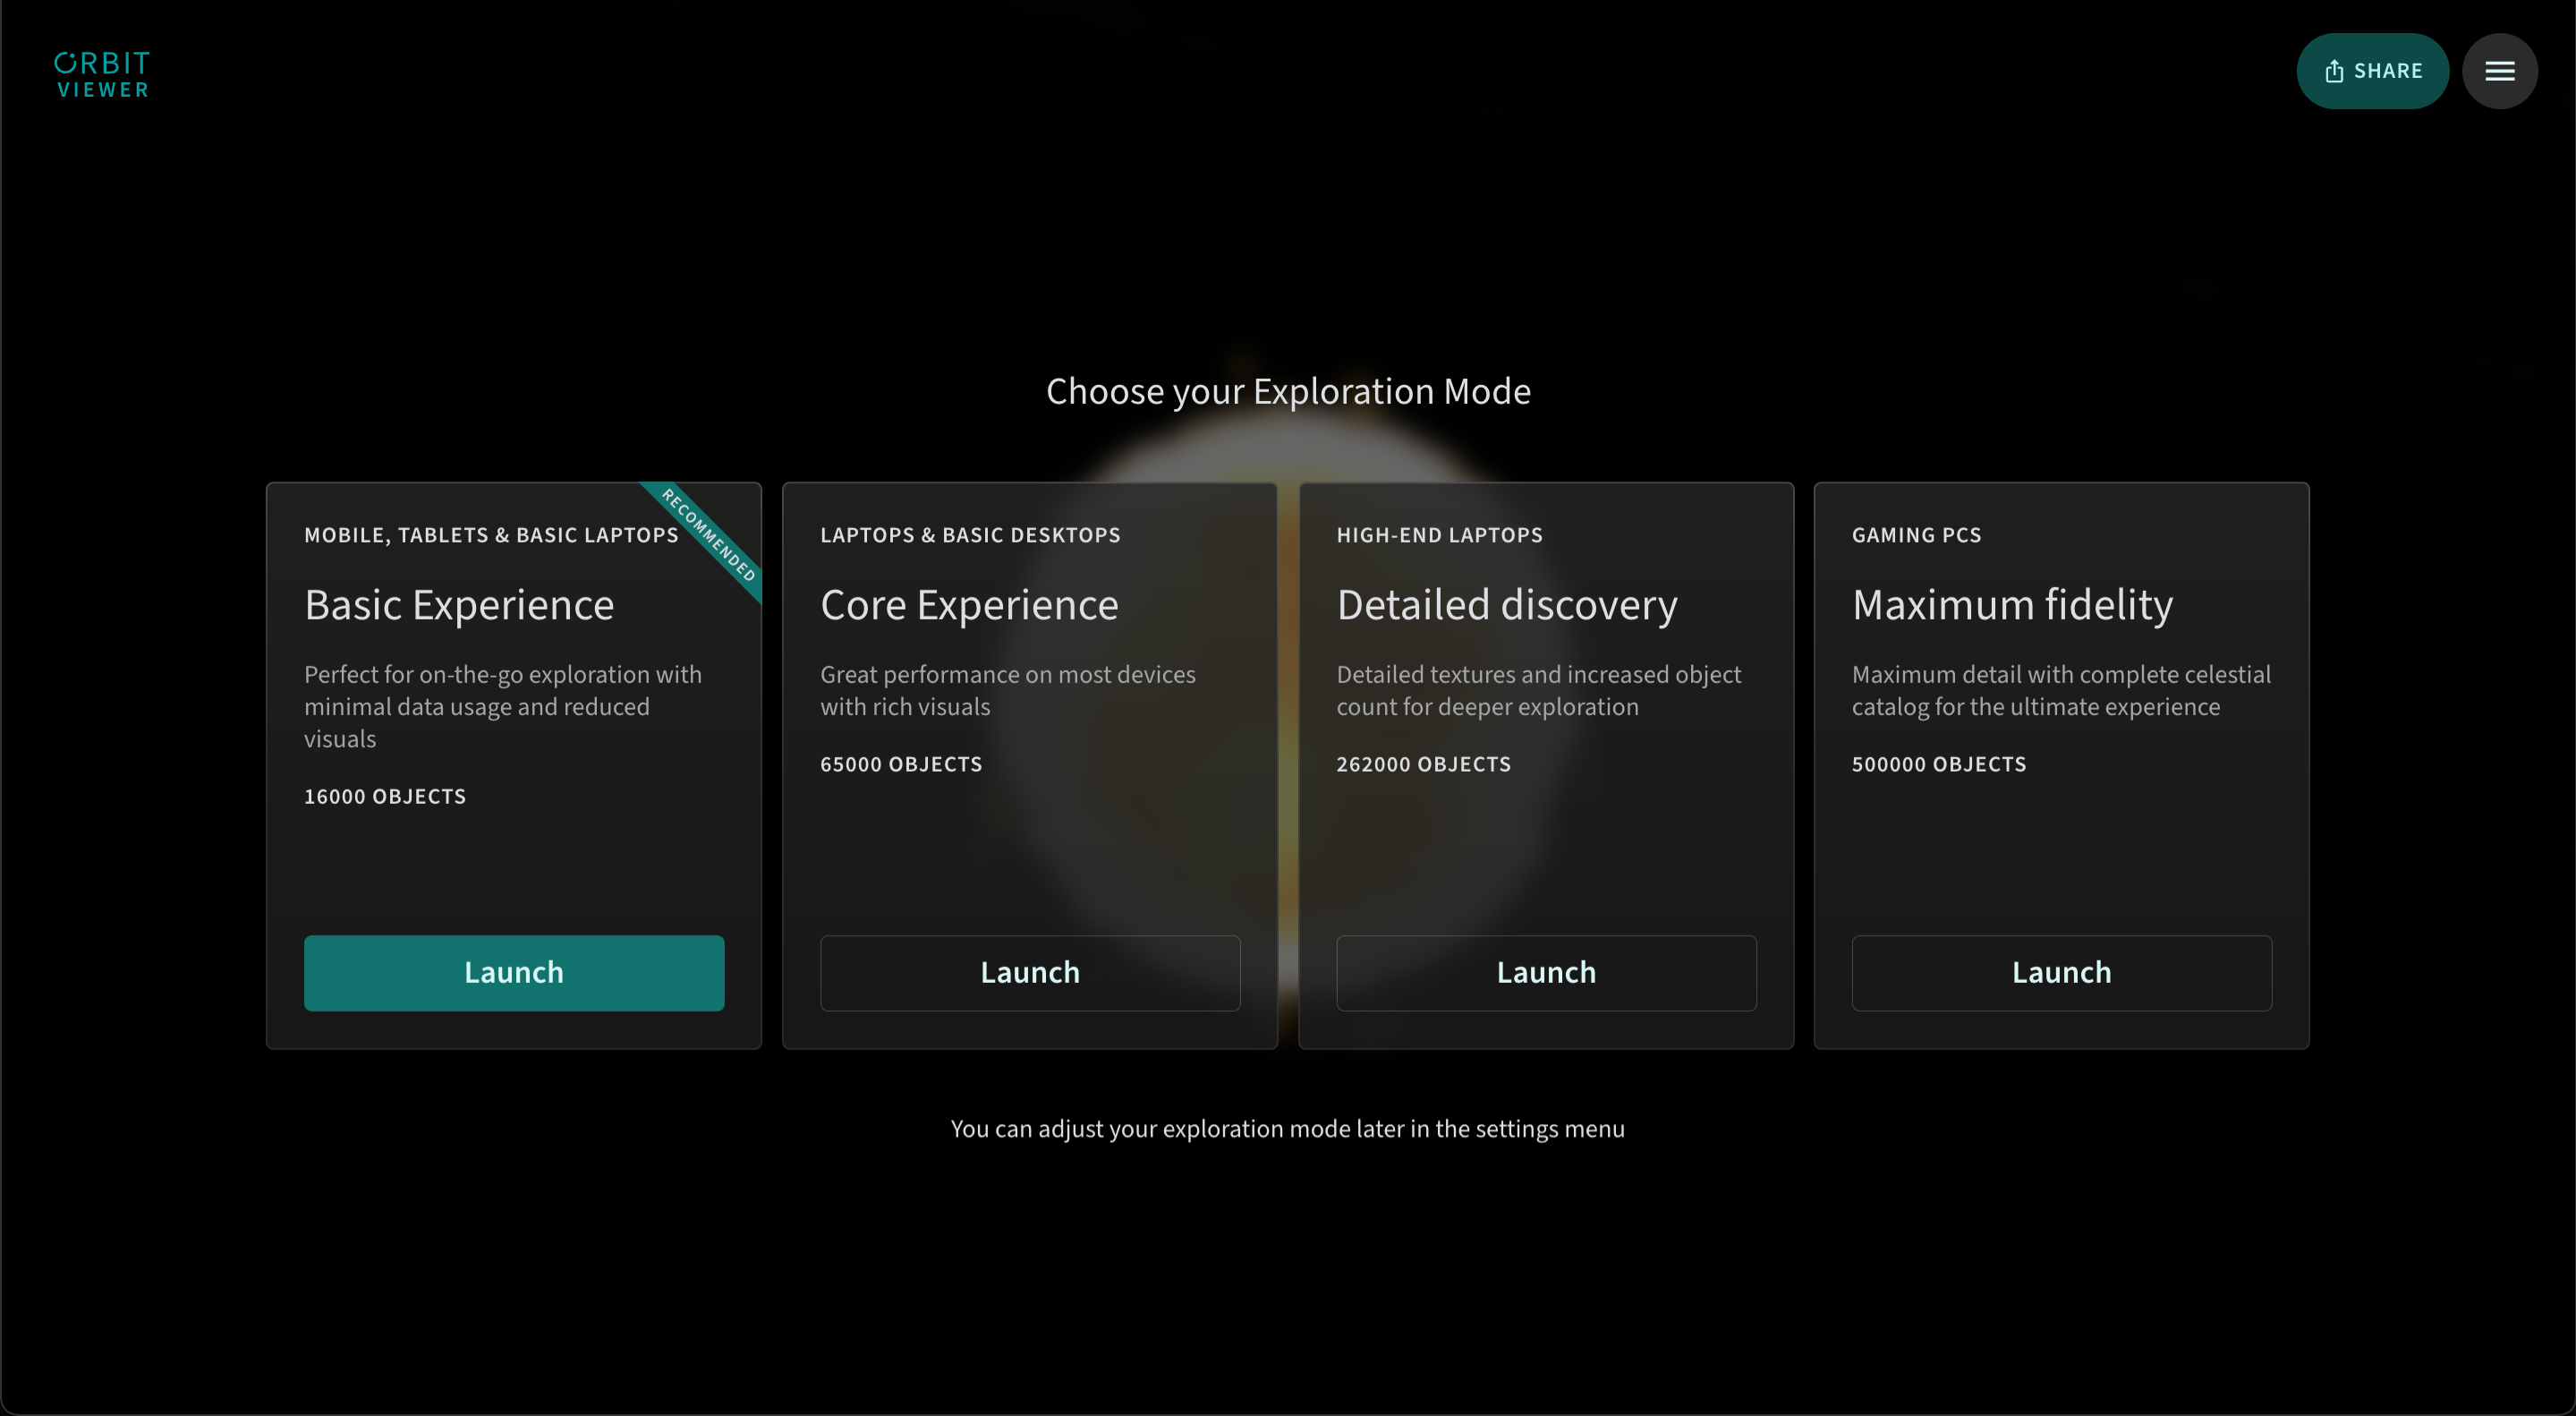

Orbitviewer Exploration Modes

A variety of exploration modes are available in Orbitviewer, a groundbreaking new web app developed by NSF–DOE Vera C. Rubin Observatory that brings the dynamic movement of objects in our Solar System to life.

Credit: RubinObs/NOIRLab/NSF/AURA